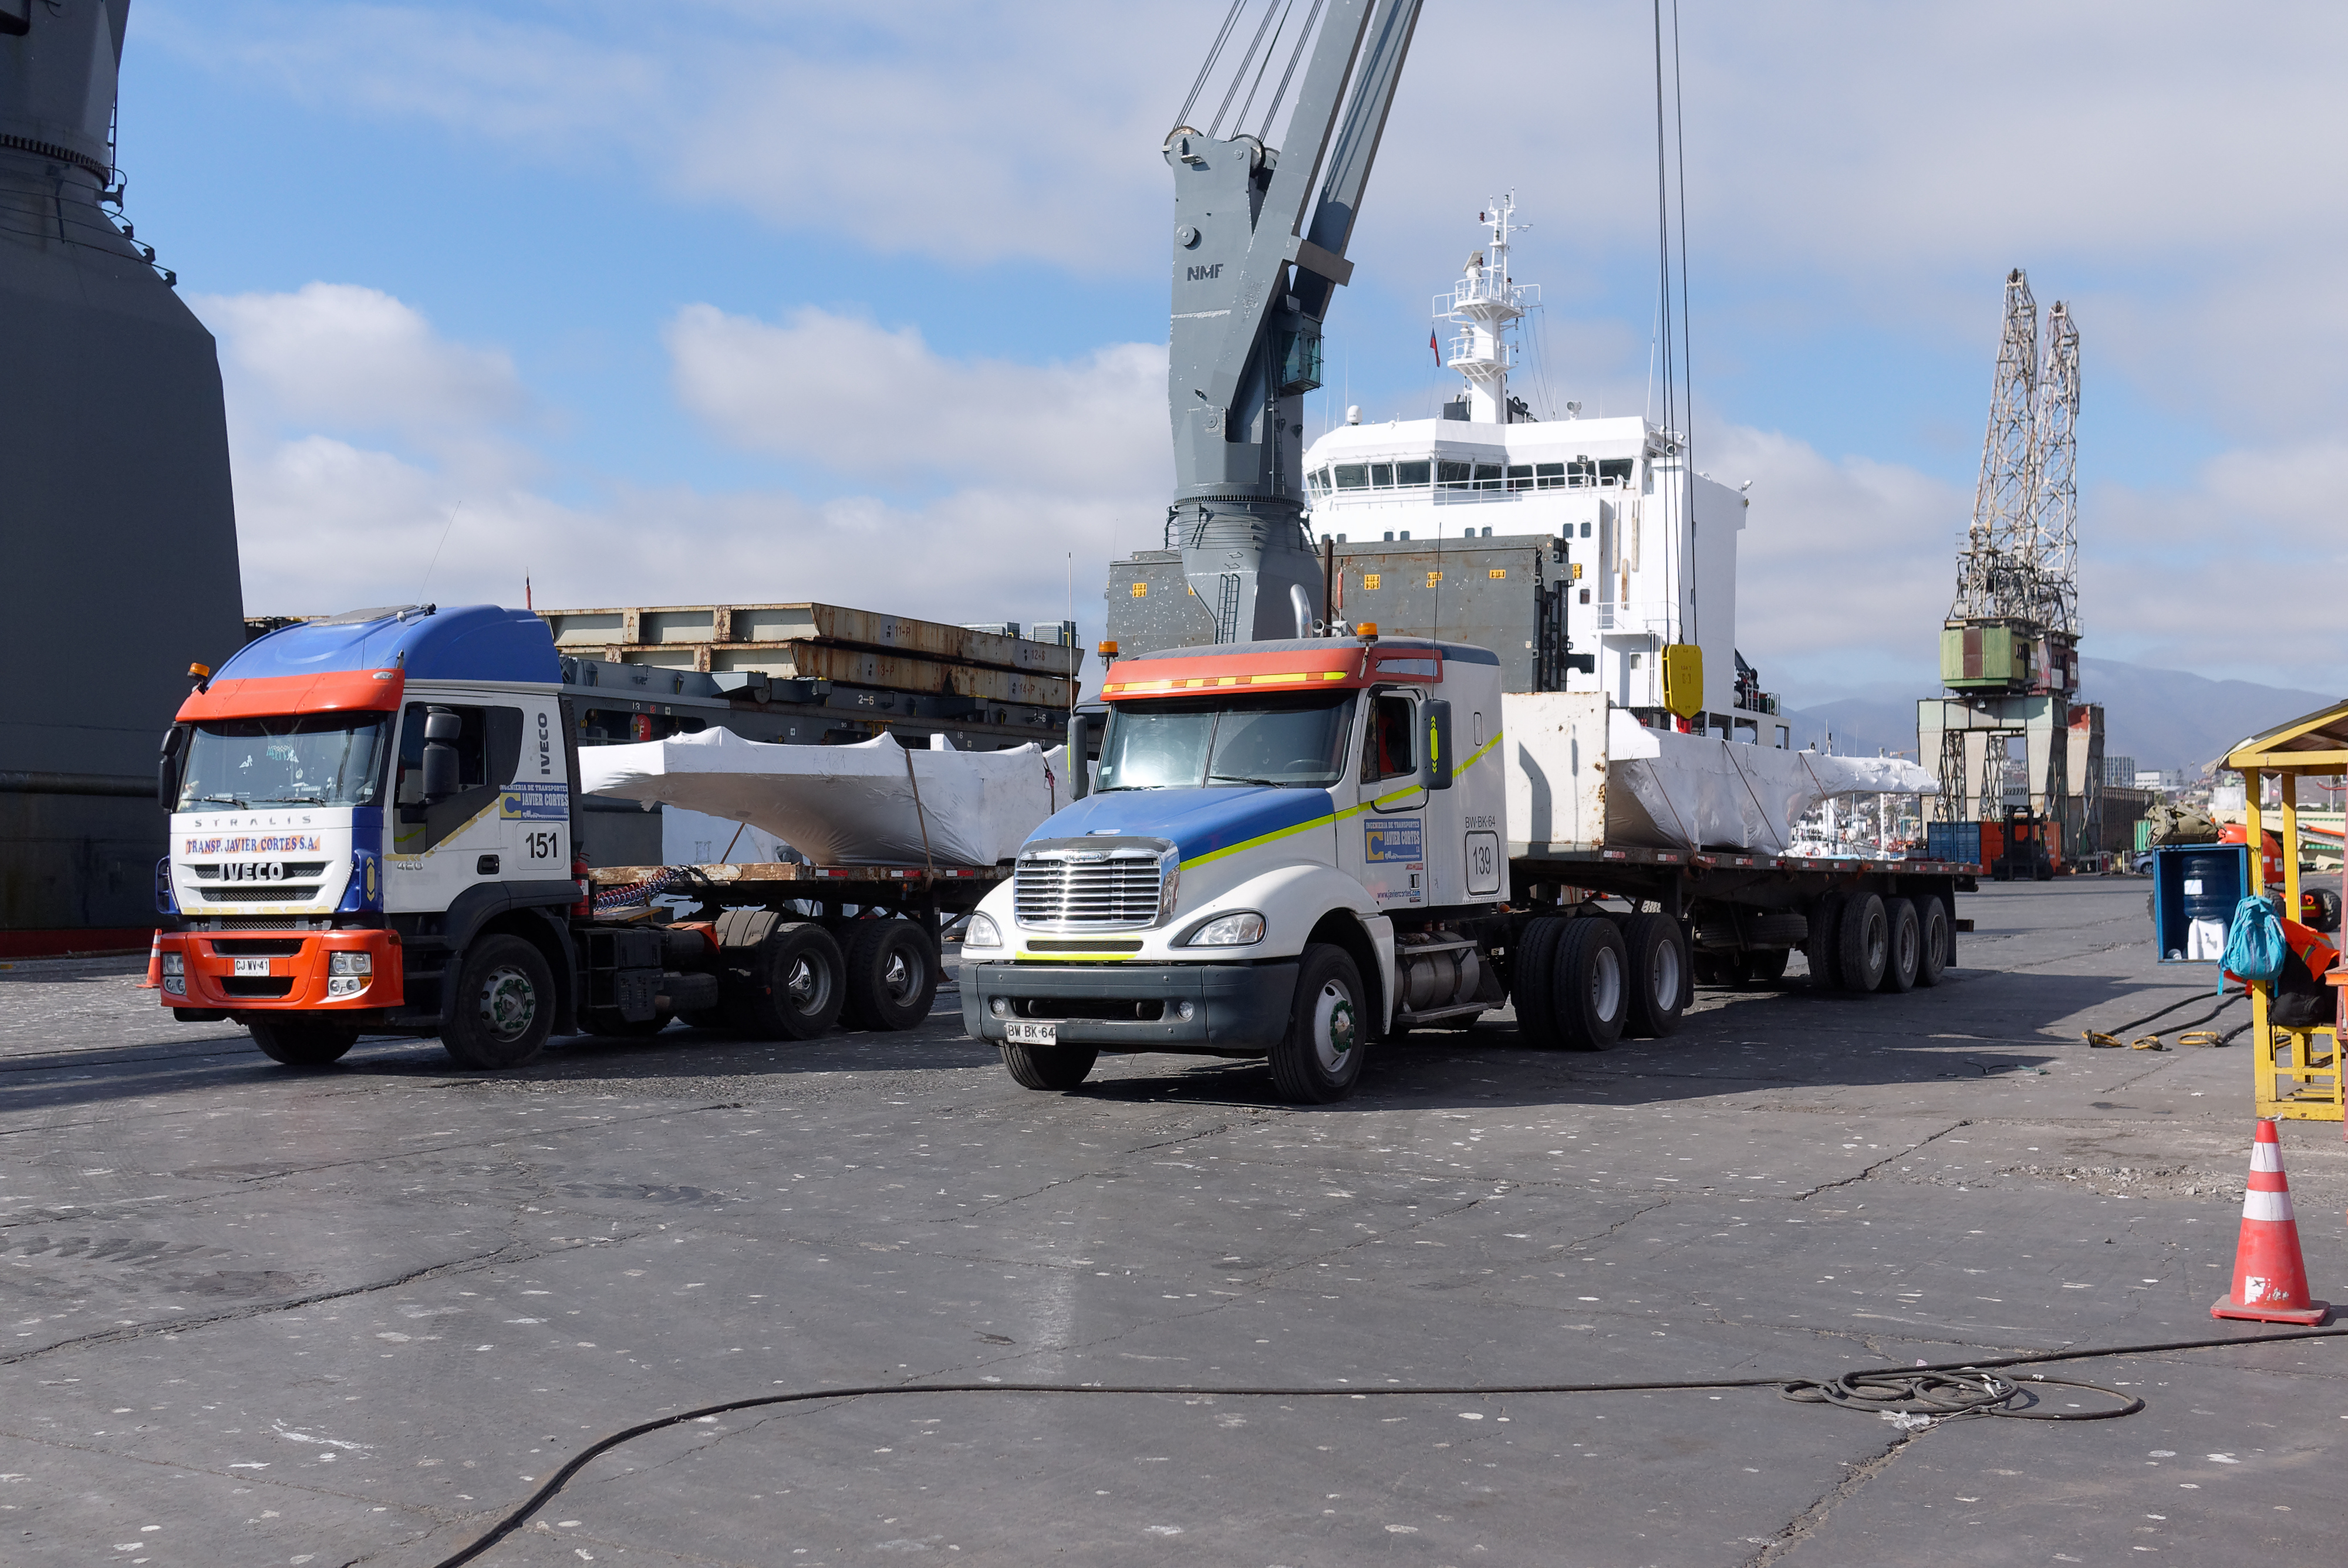

TMA Arrives in Coquimbo

On September 7, 2019, the ship carrying the LSST Telescope Mount Assembly (TMA) arrived in Coquimbo. The TMA was manufactured in Spain, and was disassembled into smaller pieces for shipping. Each piece was marine-wrapped to protect it during transport. Now the pieces will be loaded onboard a fleet of transport vehicles which will carry them to the LSST summit facility on Cerro Pachón.

Credit: Rubin Observatory/NSF/AURA